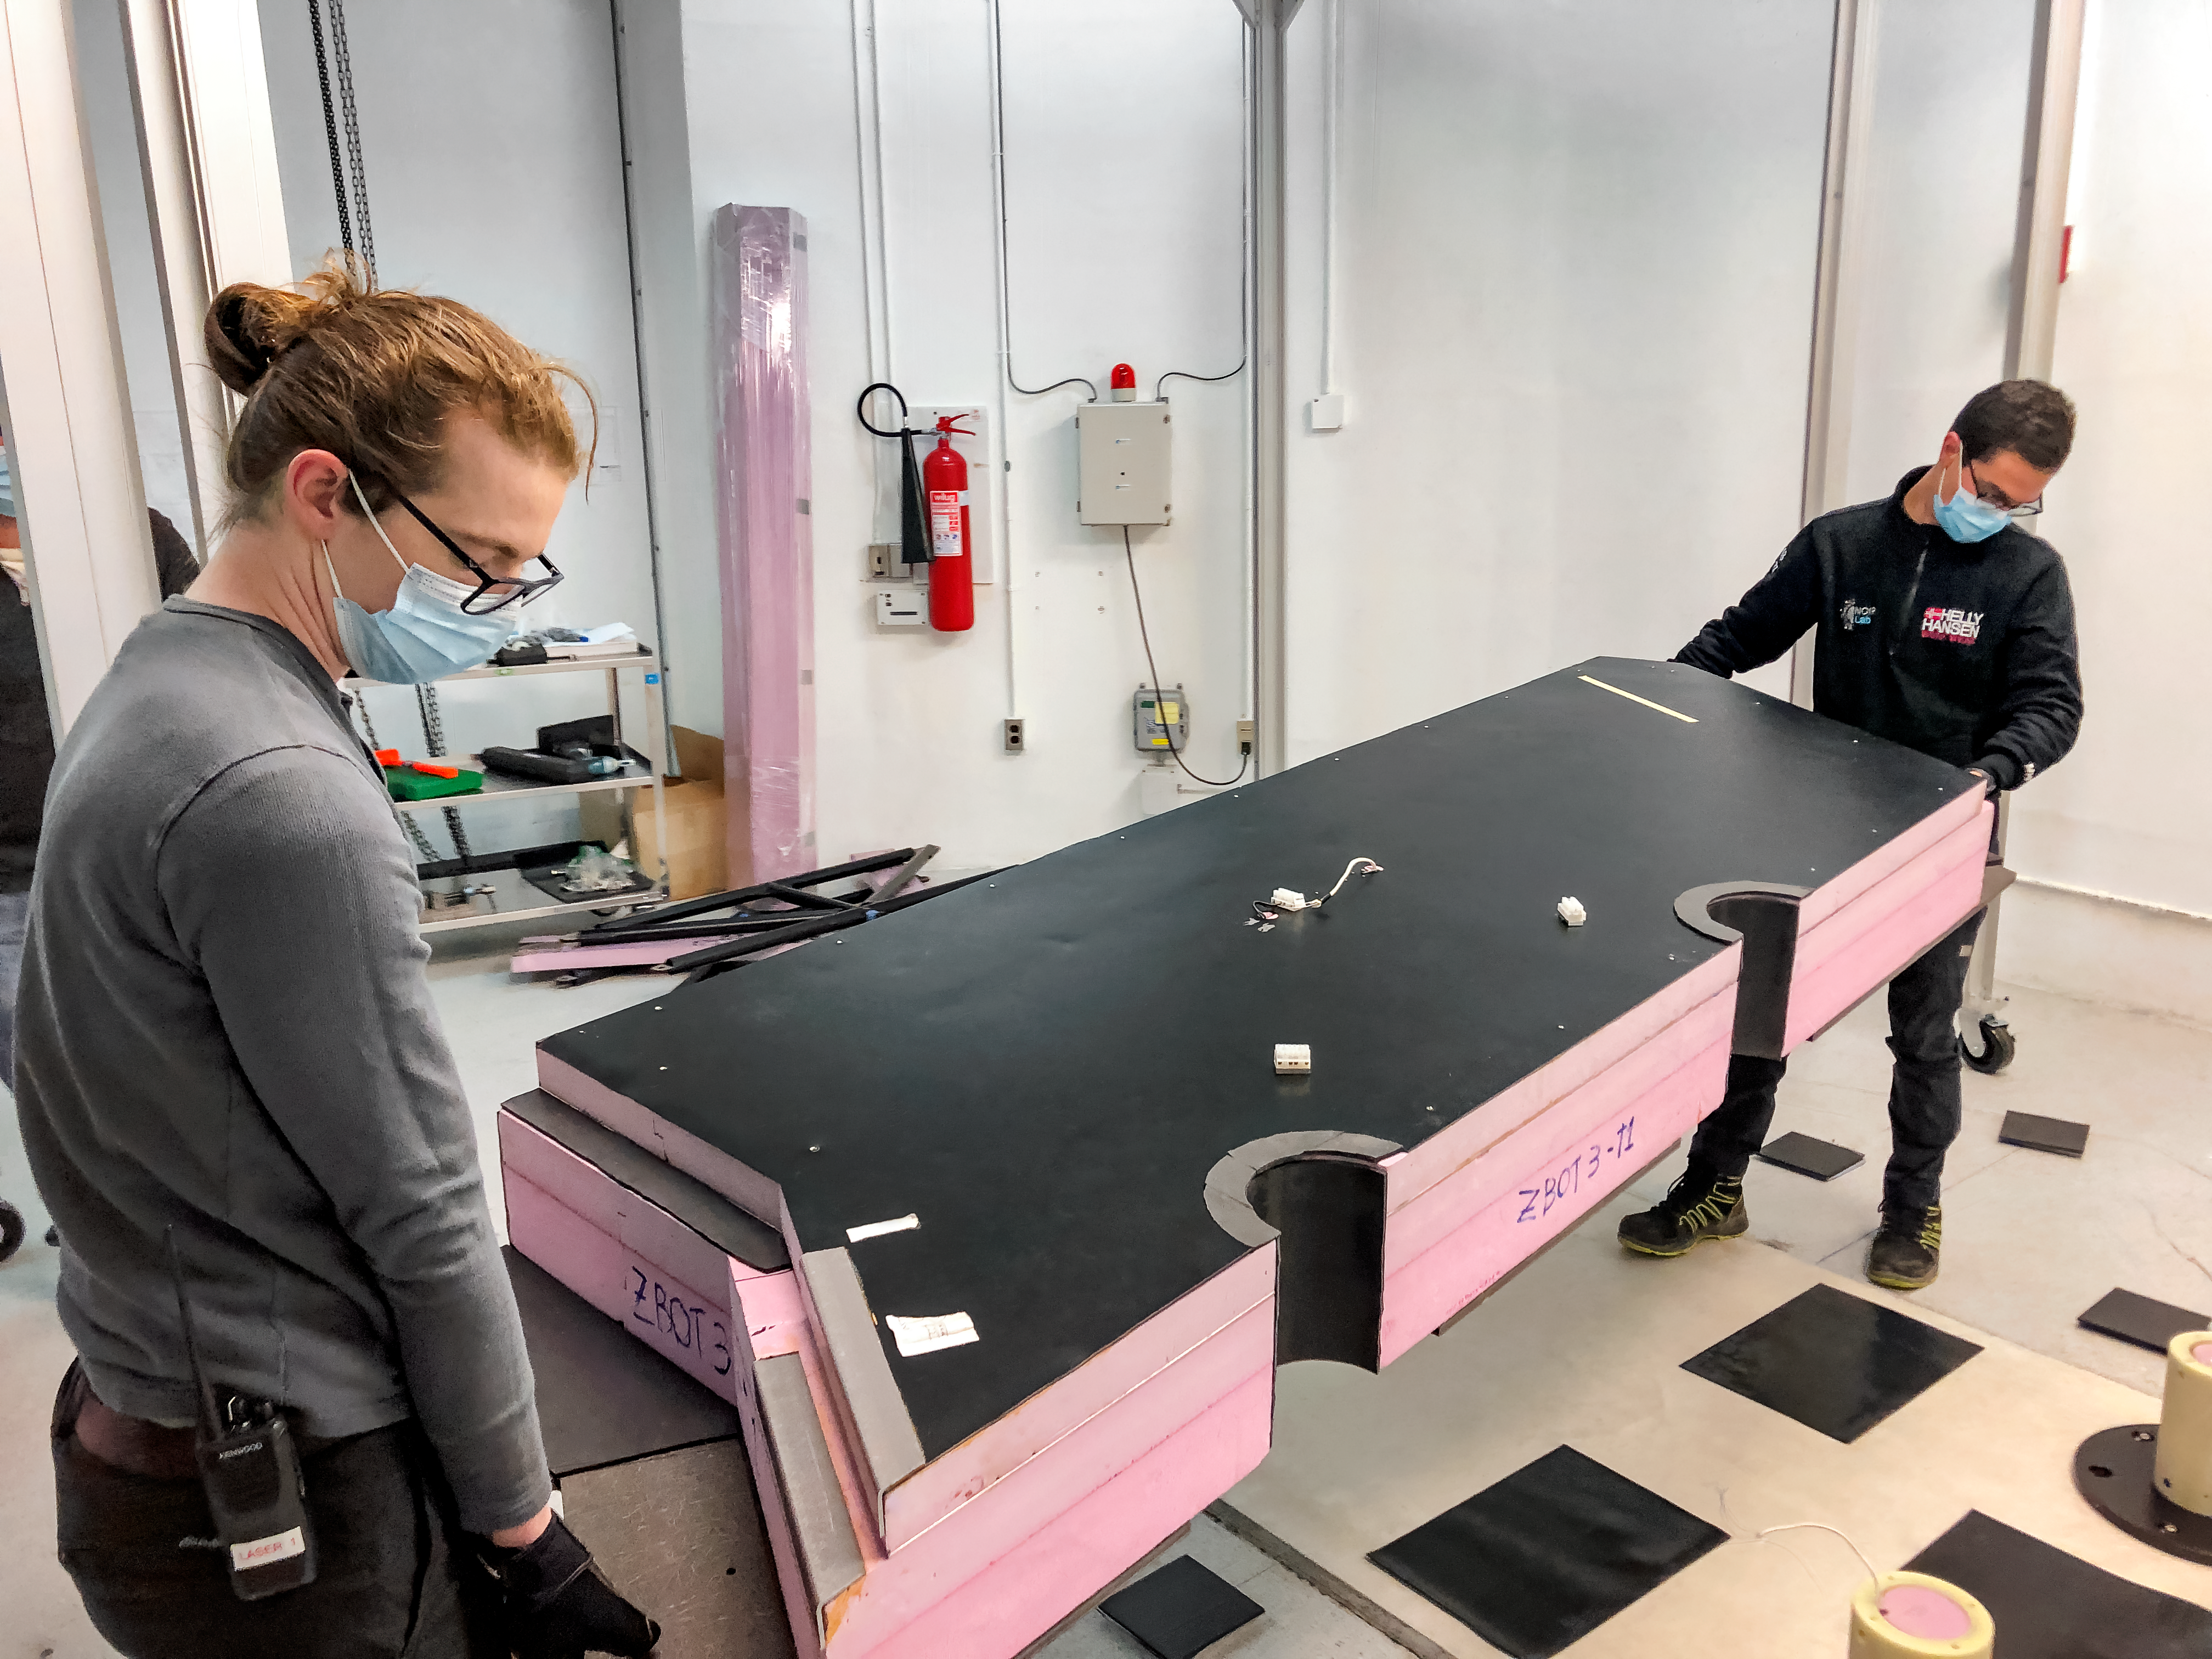

GHOST Optical Bench Moving

GHOST, the Gemini High-resolution Optical SpecTrograph, is the next Gemini facility instrument and will provide world-class, high-resolution spectroscopic capabilities to the Gemini community. It is an instrument for Gemini South in Chile. Australian Astronomical Optics (AAO) at Macquarie University leads the GHOST team, which includes the National Research Council Herzberg (NRC-H), for the construction of the spectrograph and the Australian National University (ANU) leads on the instrument control system and data reduction software.

Major components of GHOST were delivered to the AURA Recinto in Chile just after the pandemic started and remained there for 8 months before they were delivered to Gemini South in February 2021.

Now, with travel restrictions lessened, teams from NRC Canada, AAO Australia, and Gemini North are working with the Gemini South GHOST project team and the rest of the Cerro Pachón day crew to assemble the GHOST spectrograph.

The teams are into week four of this effort, and they are on schedule to commission GHOST in late June. Twilight tests are due to take place in late May. The following milestones have already been met:

75% of the 9-feet-tall outer enclosure assembly completed
Optical bench support structure assembled and 1000-lb bench installed
All the optics inspected, finding no shipping damage or coating degradation from long storage
All optics mounted on the optical bench, and white pupil relay aligned
Both detectors under vacuum
All electronics unpacked, inspected and tested; assembly is ~ 50% complete

GHOST will enable astronomers to investigate a broad range of science goals, from the composition of the first stars to the characterization of exoplanetary systems. GHOST will also provide crucial follow-up of interesting targets emerging from many ongoing and future surveys, such as Vera C. Rubin Observatory’s Legacy Survey of Space and Time, SkyMapper and GAIA.

Credit: NOIRLab/AURA/NSF